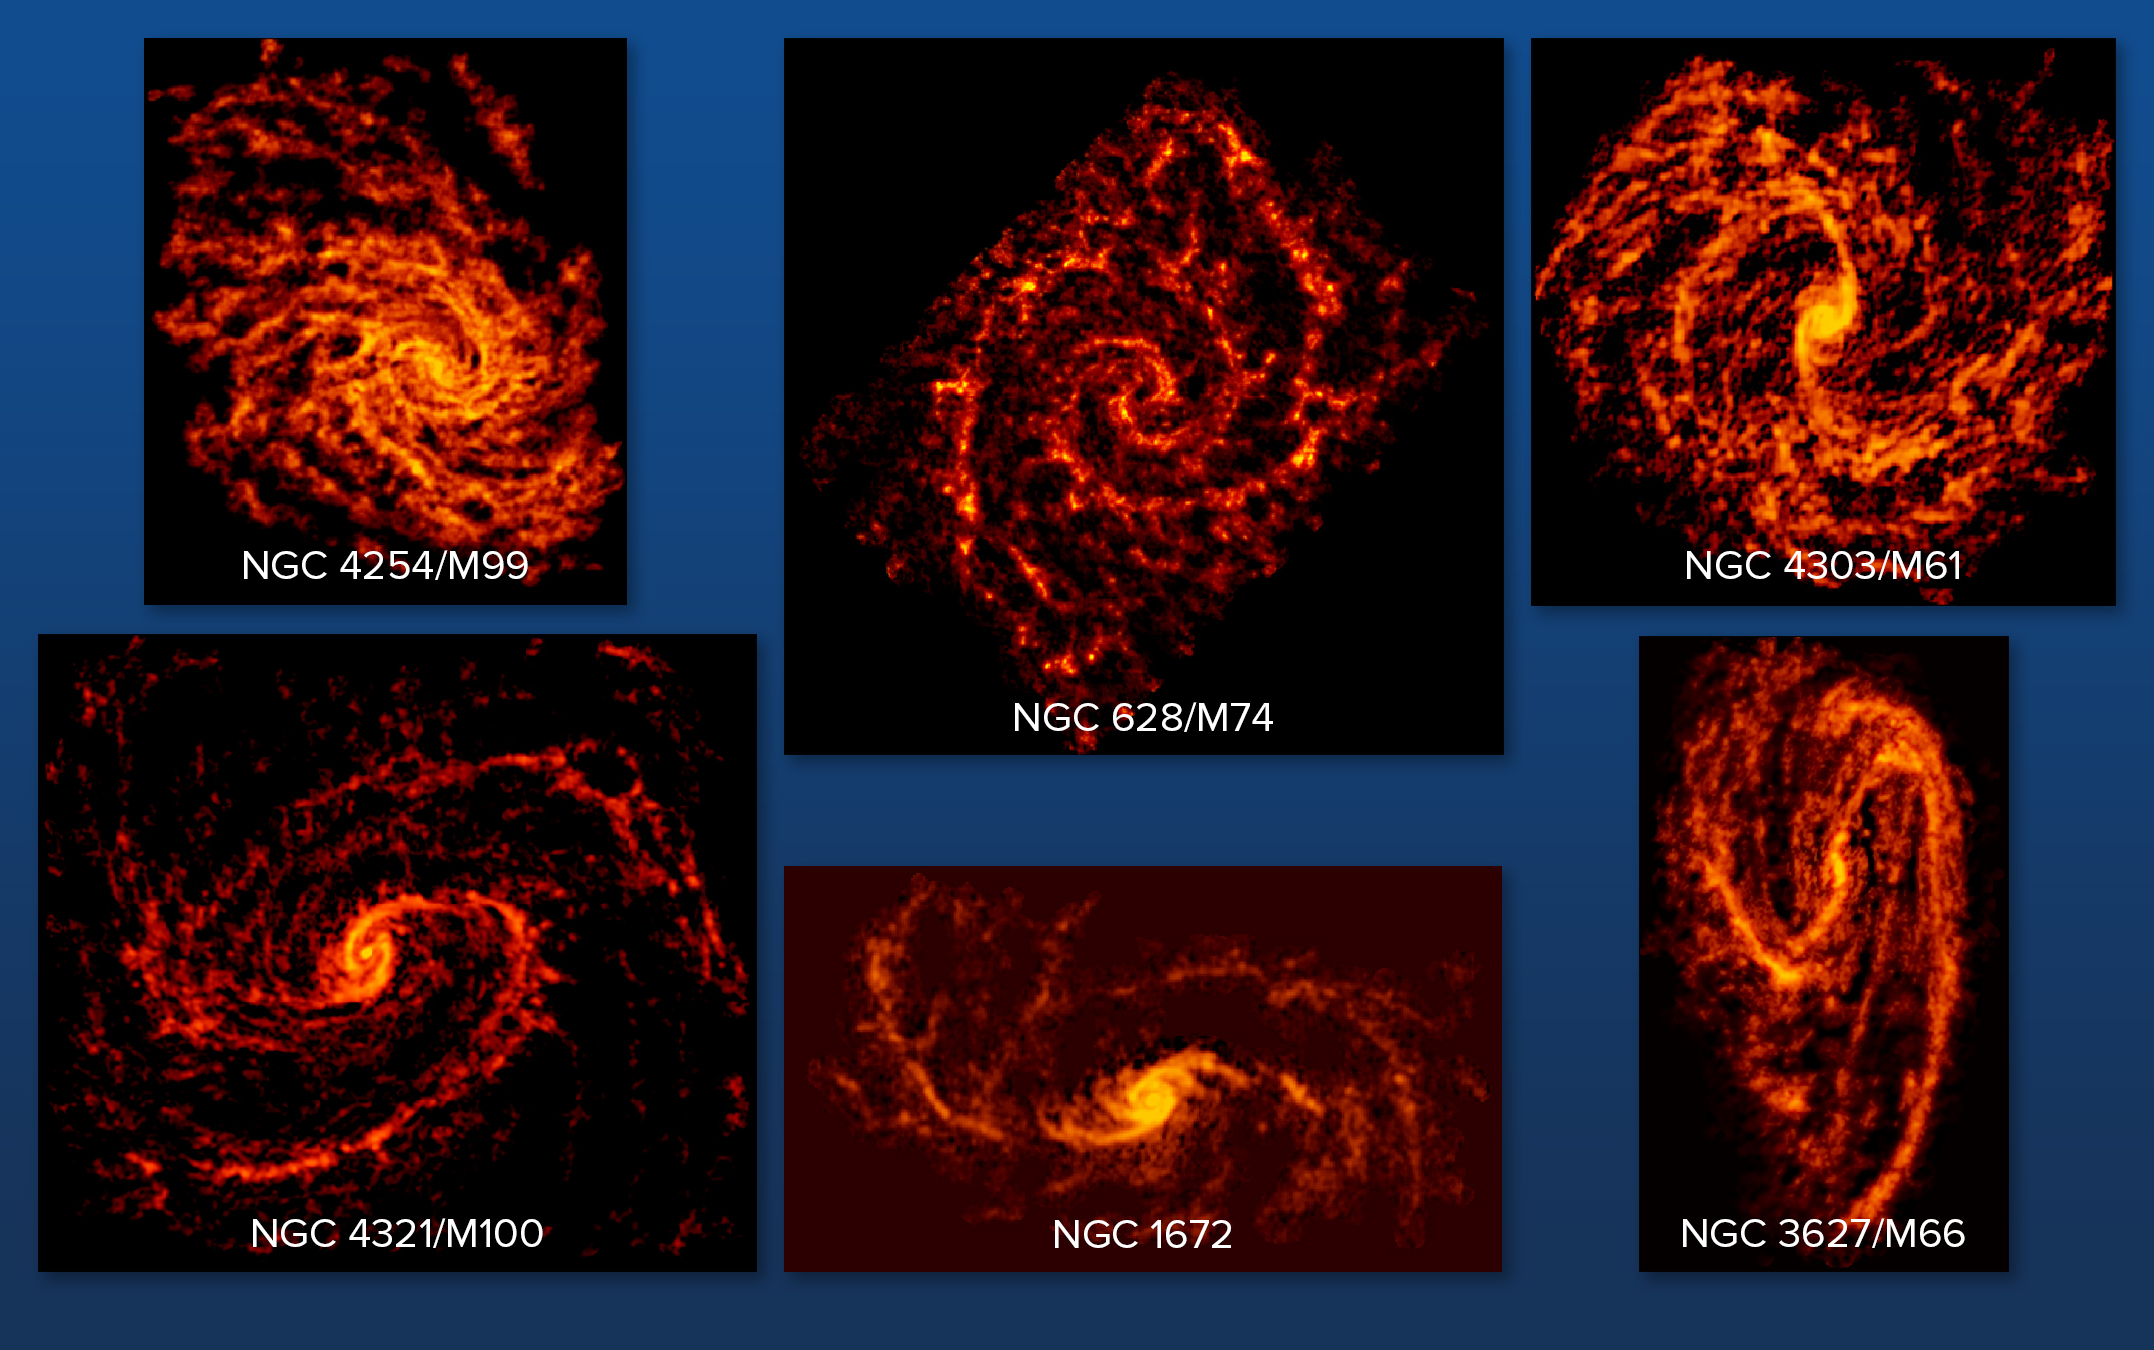

PHANGS-ALMA Survey Sample Galaxies

Six ALMA-imaged galaxies out of a collection of the 74. The images were taken as part of the PHANGS-ALMA survey to study the properties of star-forming clouds in disk galaxies.

Credit: ALMA (ESO/NAOJ/NRAO); NRAO/AUI/NSF, B. Saxton